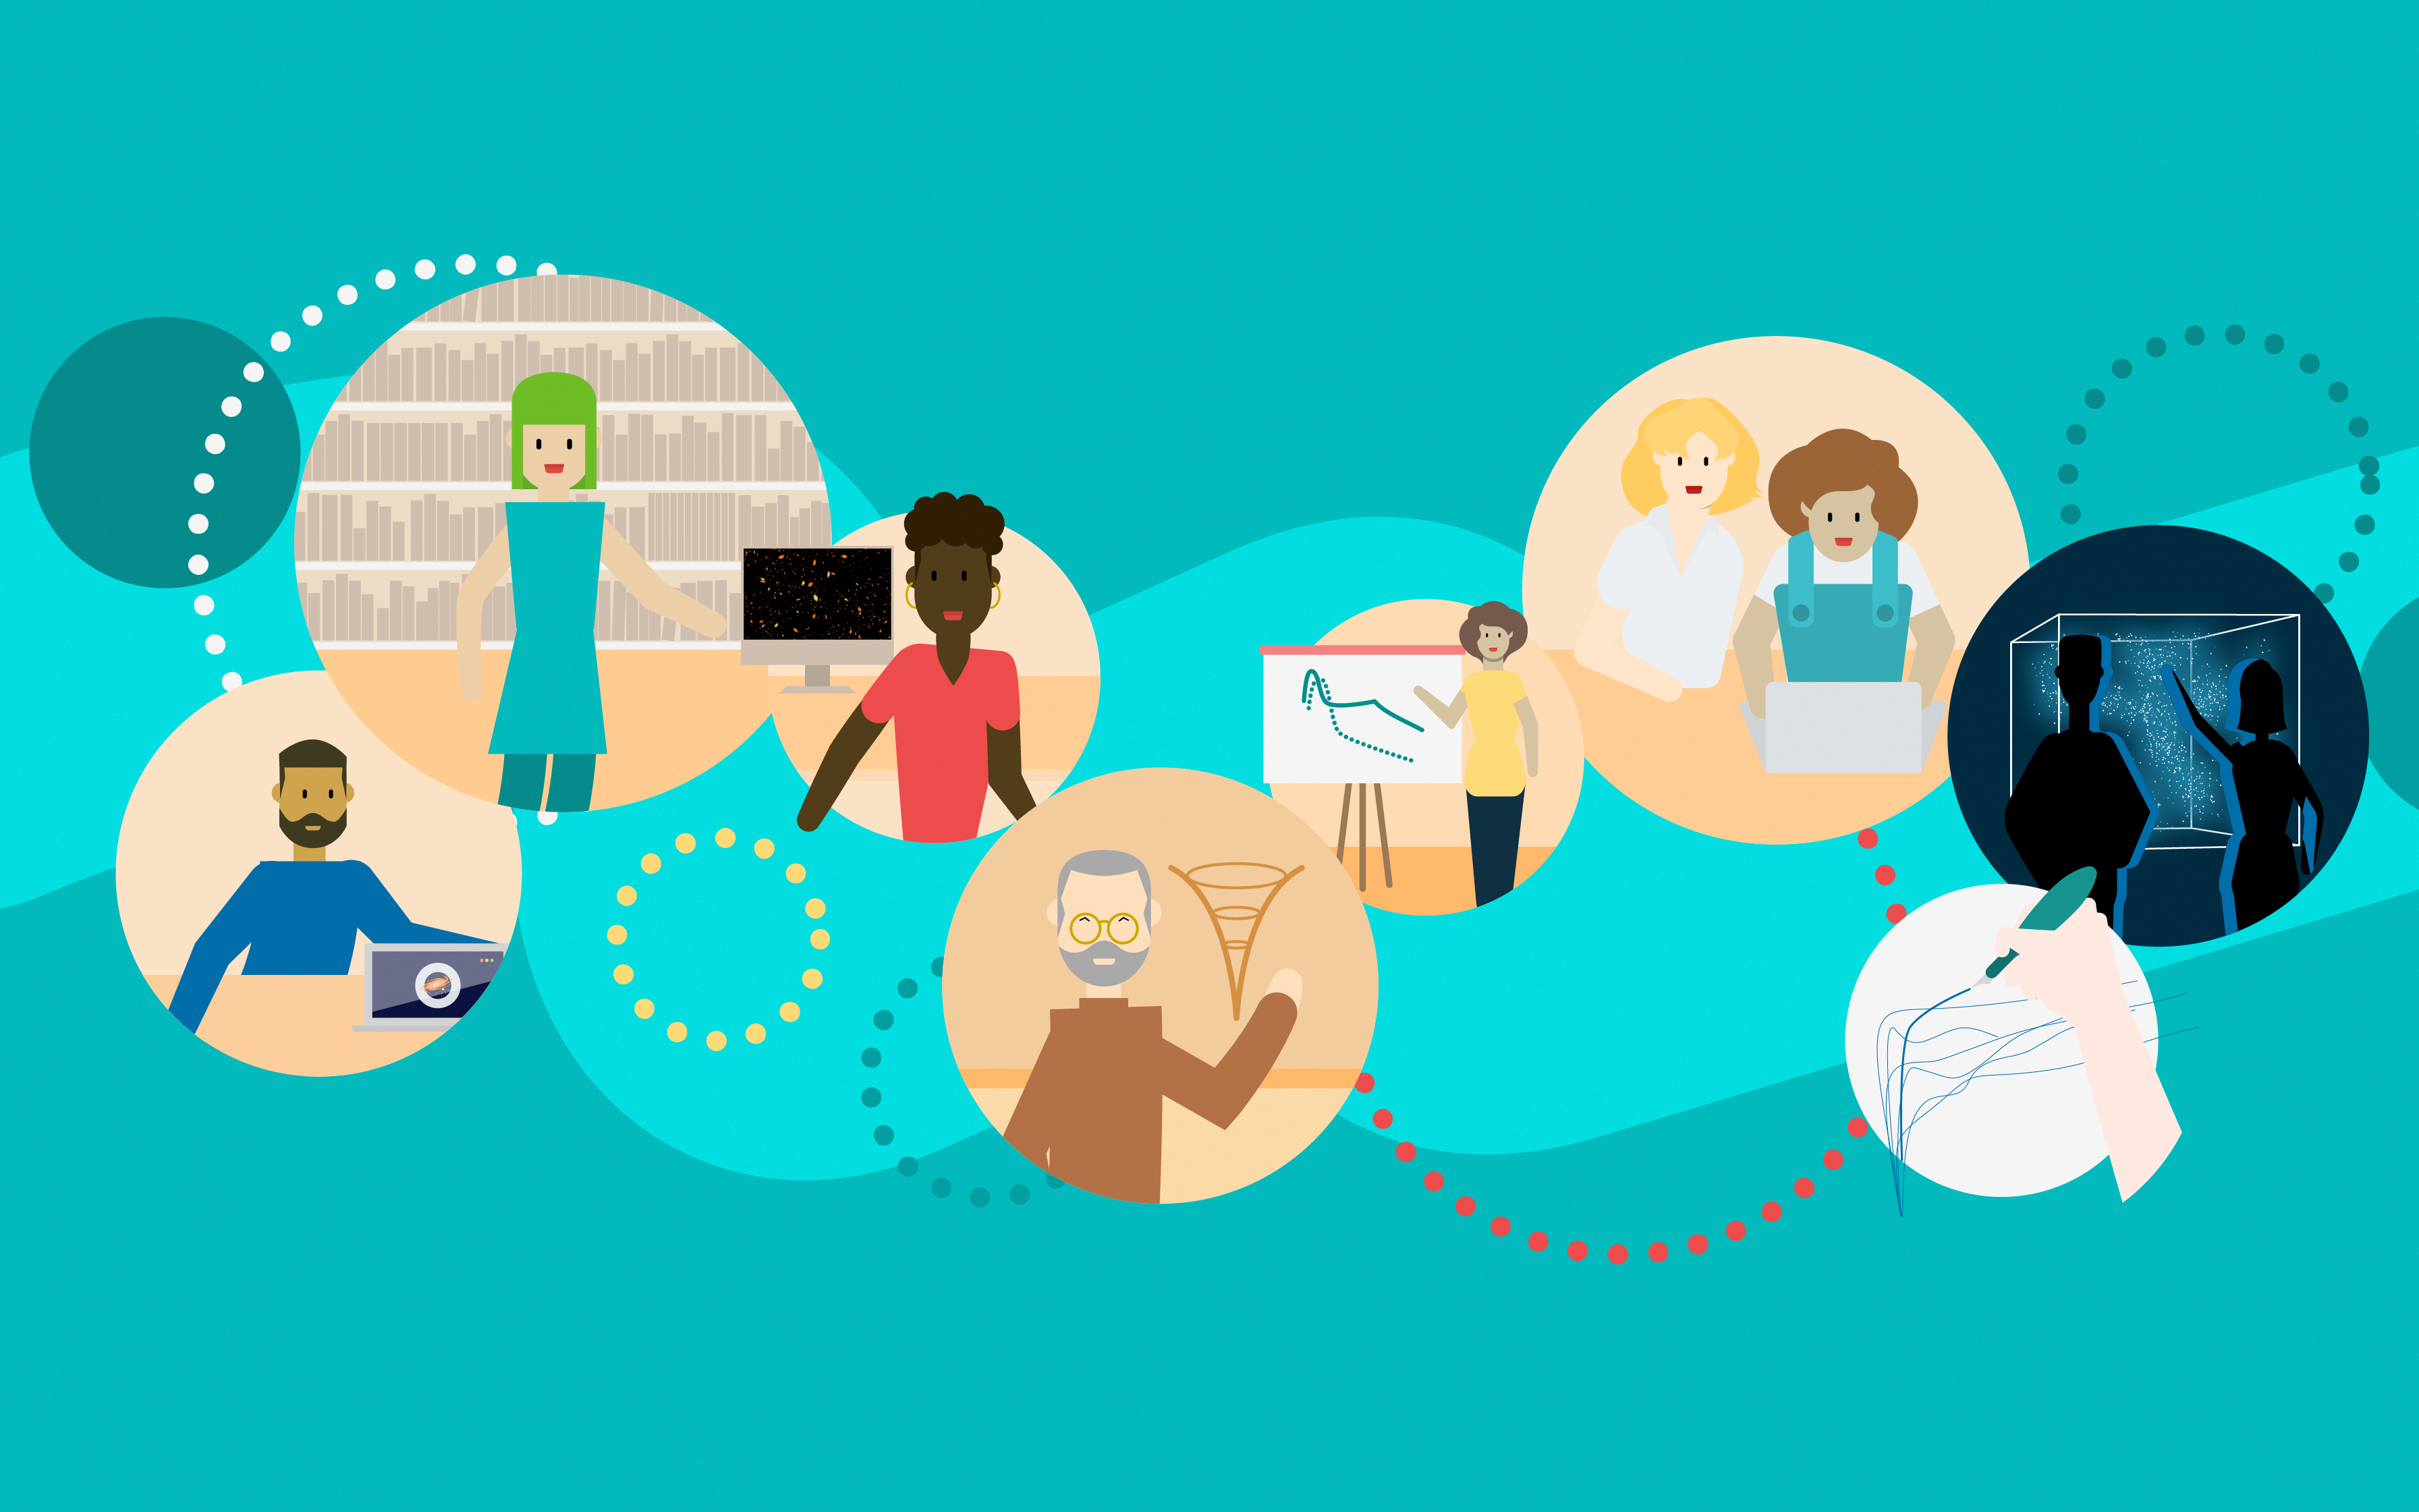

Collaboration illustration

One creative illustration of diverse people in different situations, who are making all kinds of science using NSF-DOE Vera C. Rubin Observatory’s Legacy Survey of Space and Time (LSST).

Credit: RubinObs/NOIRLab/SLAC/NSF/DOE/AURA